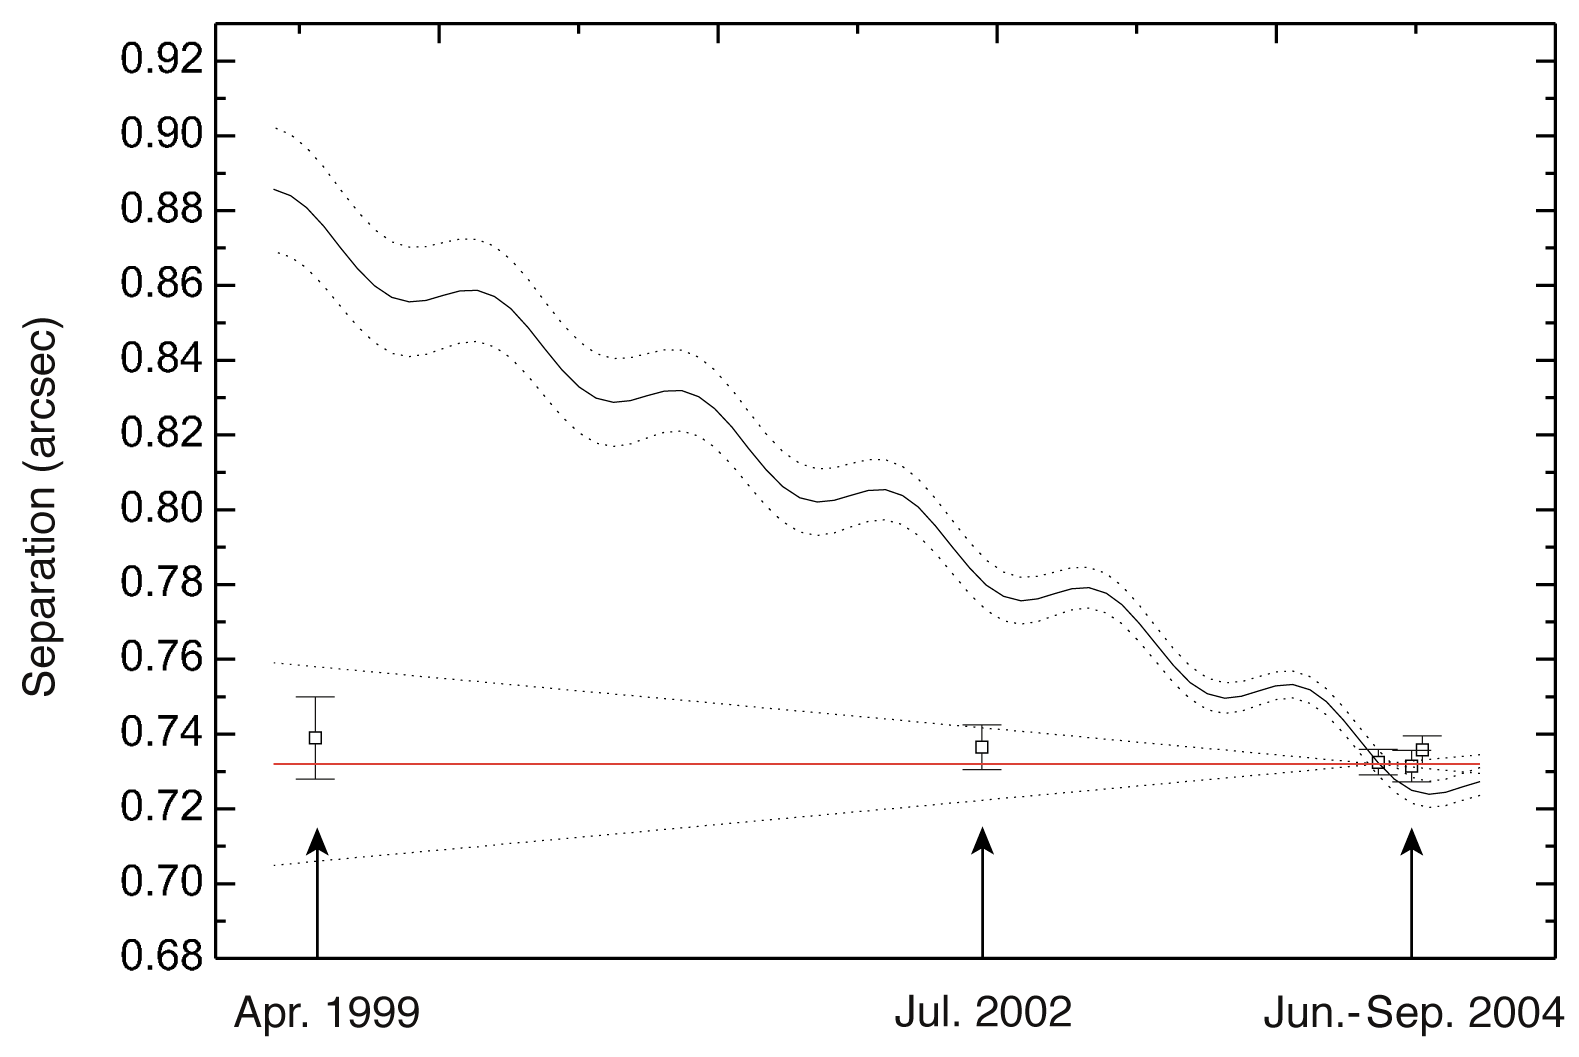

Observed separation between GQ Lupi and its companion

Observed separations between the primary star GQ Lupi and its companion, as deduced from the images taken with HST in 1999 (left), Subaru in 2002 (middle) and NACO on the VLT in 2004 (right). All the observed separations are consistent with no changes in separation, implying the two objects move in the same direction (red line). The curved line shows the change in separation expected if the faint object was a background star, due to the proper motion of GQ Lup.

Credit: ESO